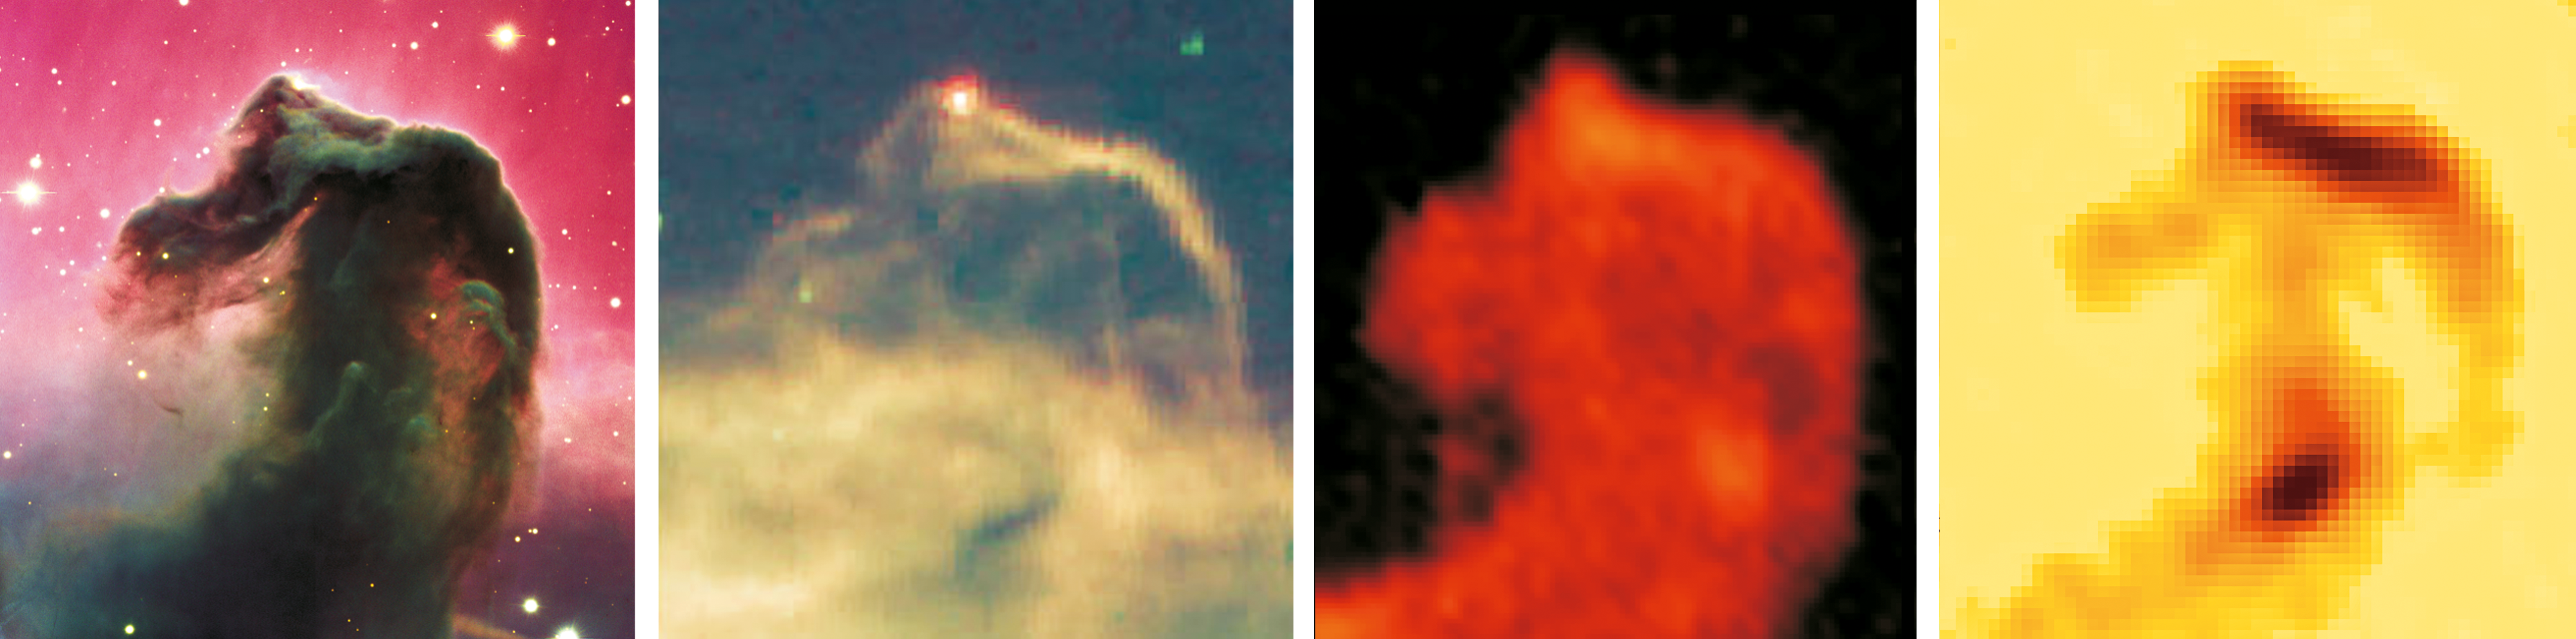

Views of the Horsehead Nebula

This image of the famous Horsehead Nebula in the constellation of Orion (The Hunter) shows how this object appears in different wavelengths of light. From left to right we see the familiar view in visible light, followed by the view at infrared wavelengths, and finally two images at submm wavelengths. In visible light, dust obscures star-forming activity in the Horsehead Nebula. In the infrared, the hot, thin layer of dust and molecules glow, providing a wealth of information on the internal structure, density and kinematics of optically invisible regions. ALMA will show the glowing sub-mm emission (right) at a resolution better than the visible light image (left).

Credit: ESO/ESA/CSO